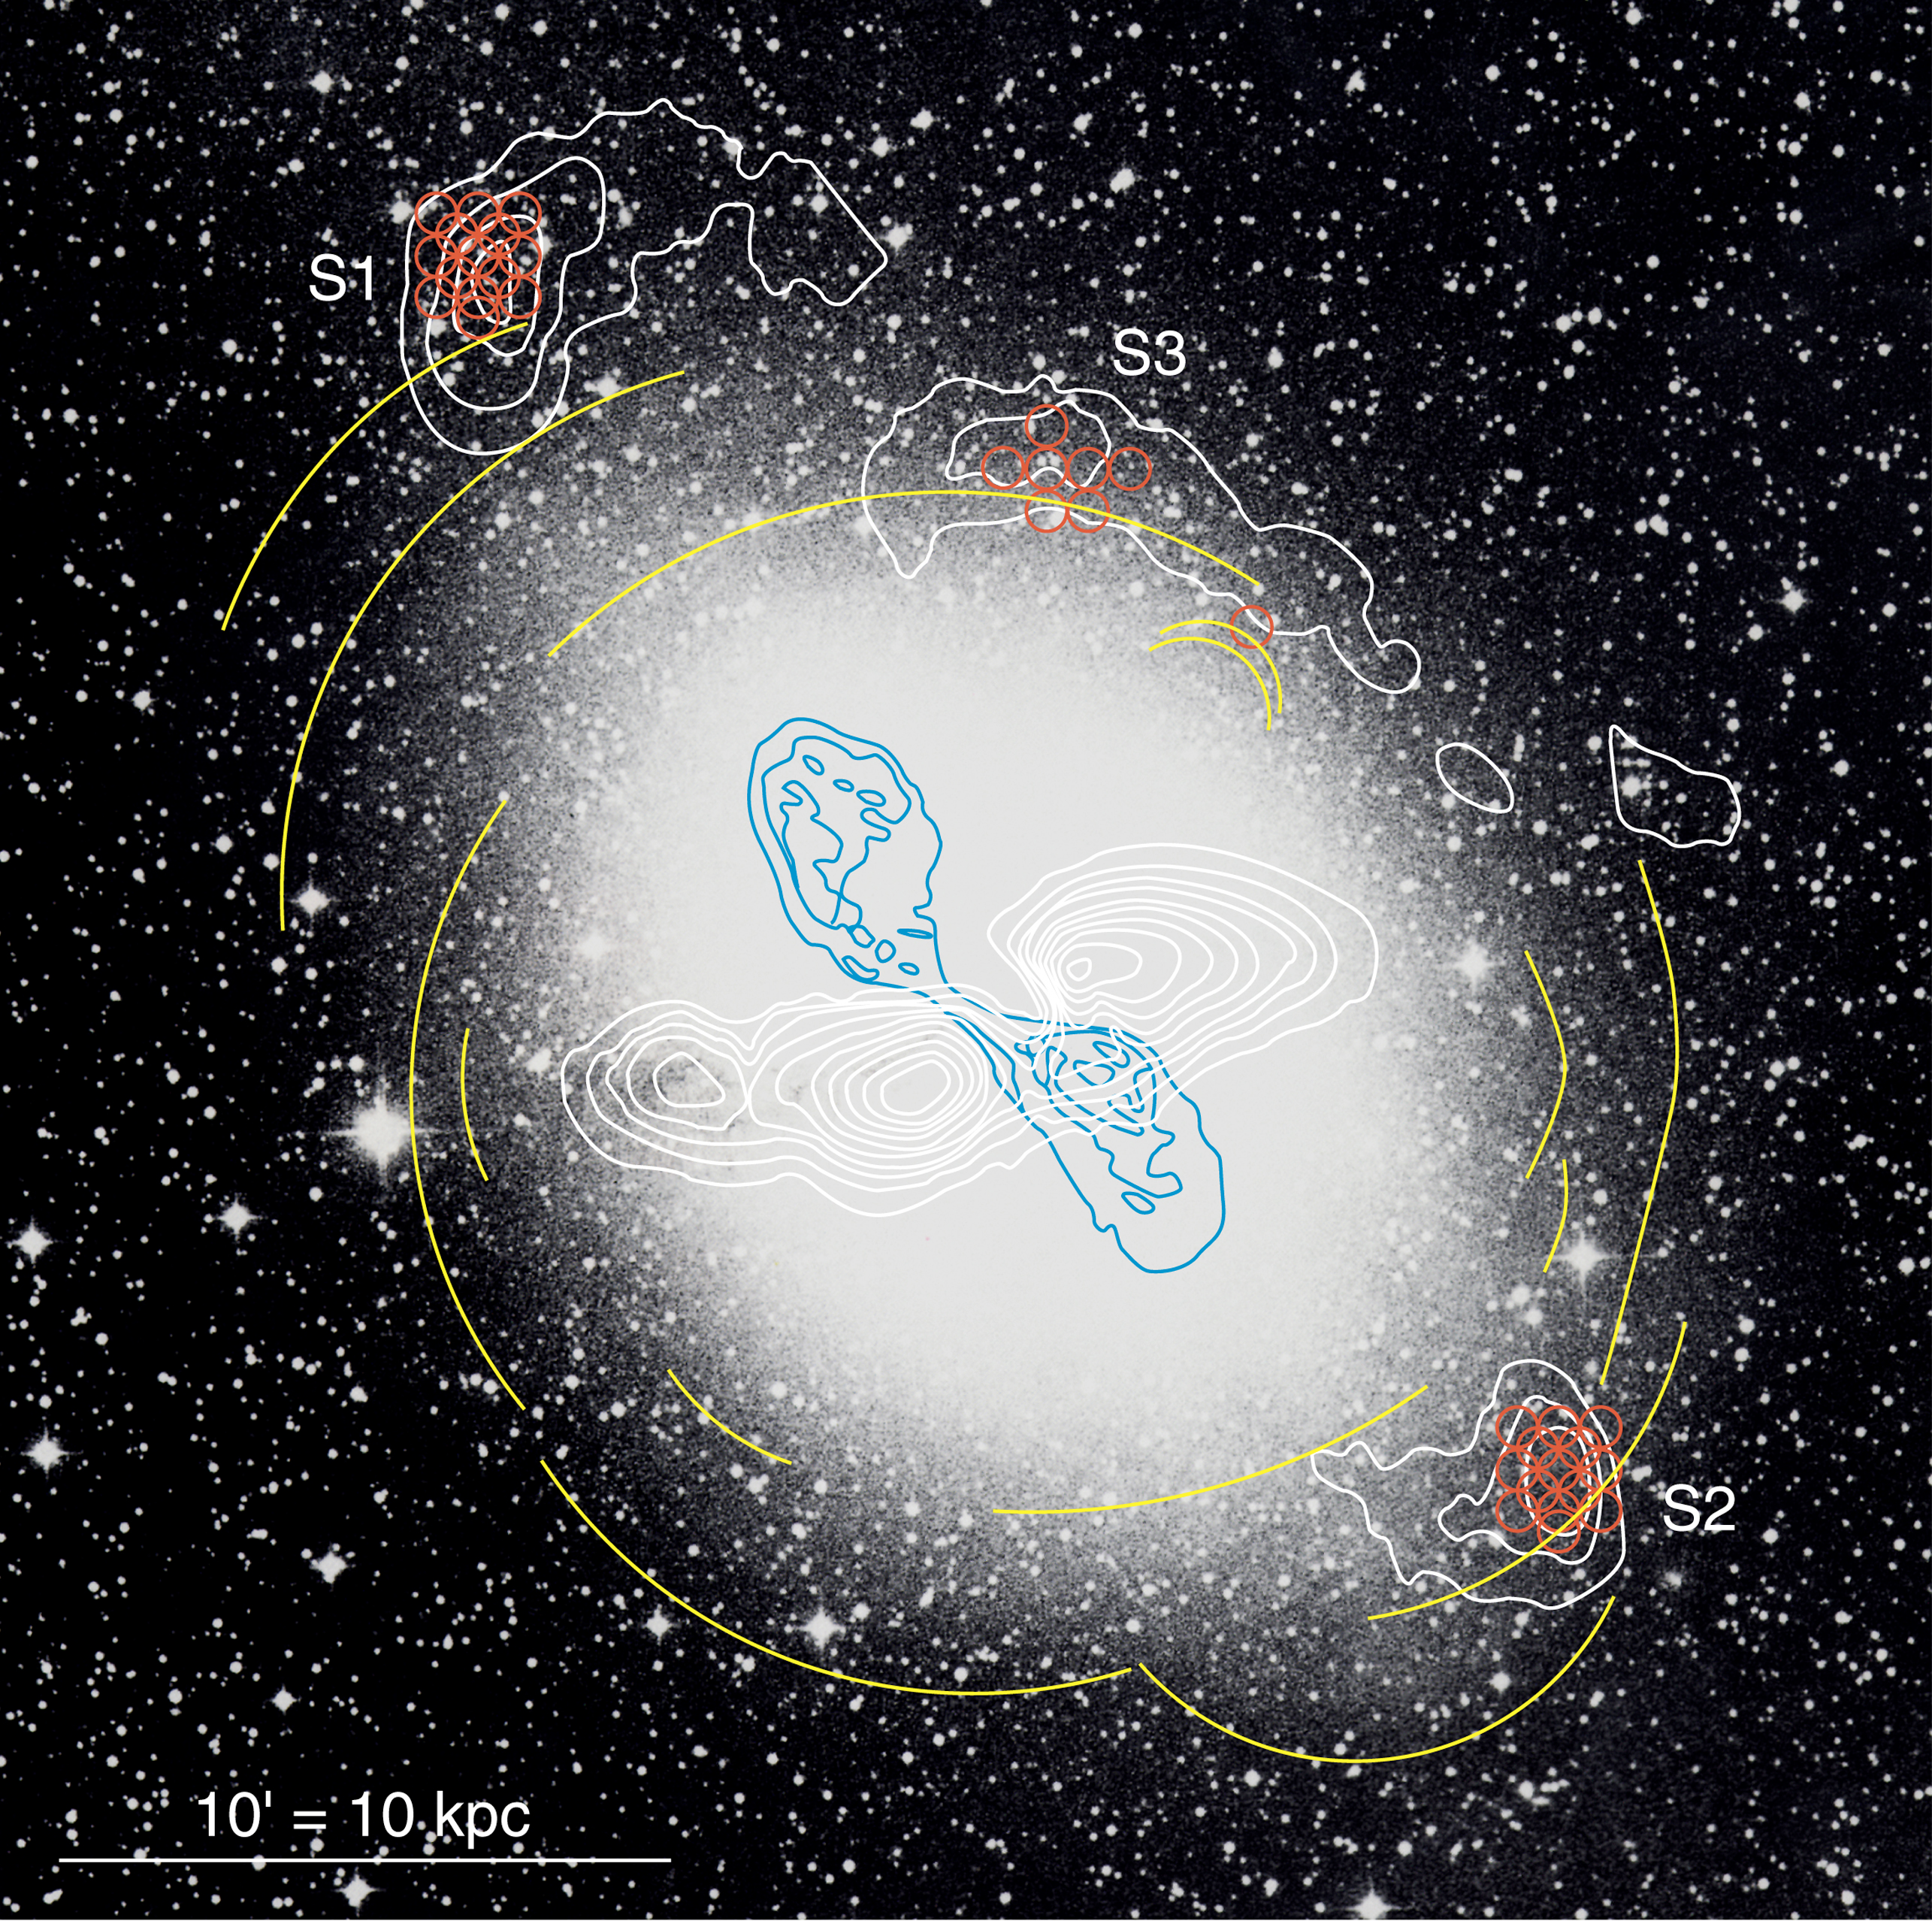

Shells around Centaurus A

This image shows an optical image of the galaxy Centaurus A (from the ESO 1-metre Schmidt telescope at La Silla), with the surrounding shells outlined as contours.

The image has been enhanced to show the full extent of the galaxy; due to this process, the central dust band is less visible. The stellar shells (see the text) are indicated in yellow; they are otherwise only visible on very deep images. The contours of the observed distribution of atomic hydrogen gas are white. The radio jet from the active centre of Centaurus A is shown in blue. The new SEST observations prove the existence of carbon monoxide (CO) in the S1 and S2 shells (indicated in red). The field measures approx. 32 x 32 arcmin 2. North is up and East is left.

A detailed photo of Centaurus A was recently obtained with the FORS2 instrument at VLT KUEYEN, cf. ESO photo release eso0005b

Credit: ESO